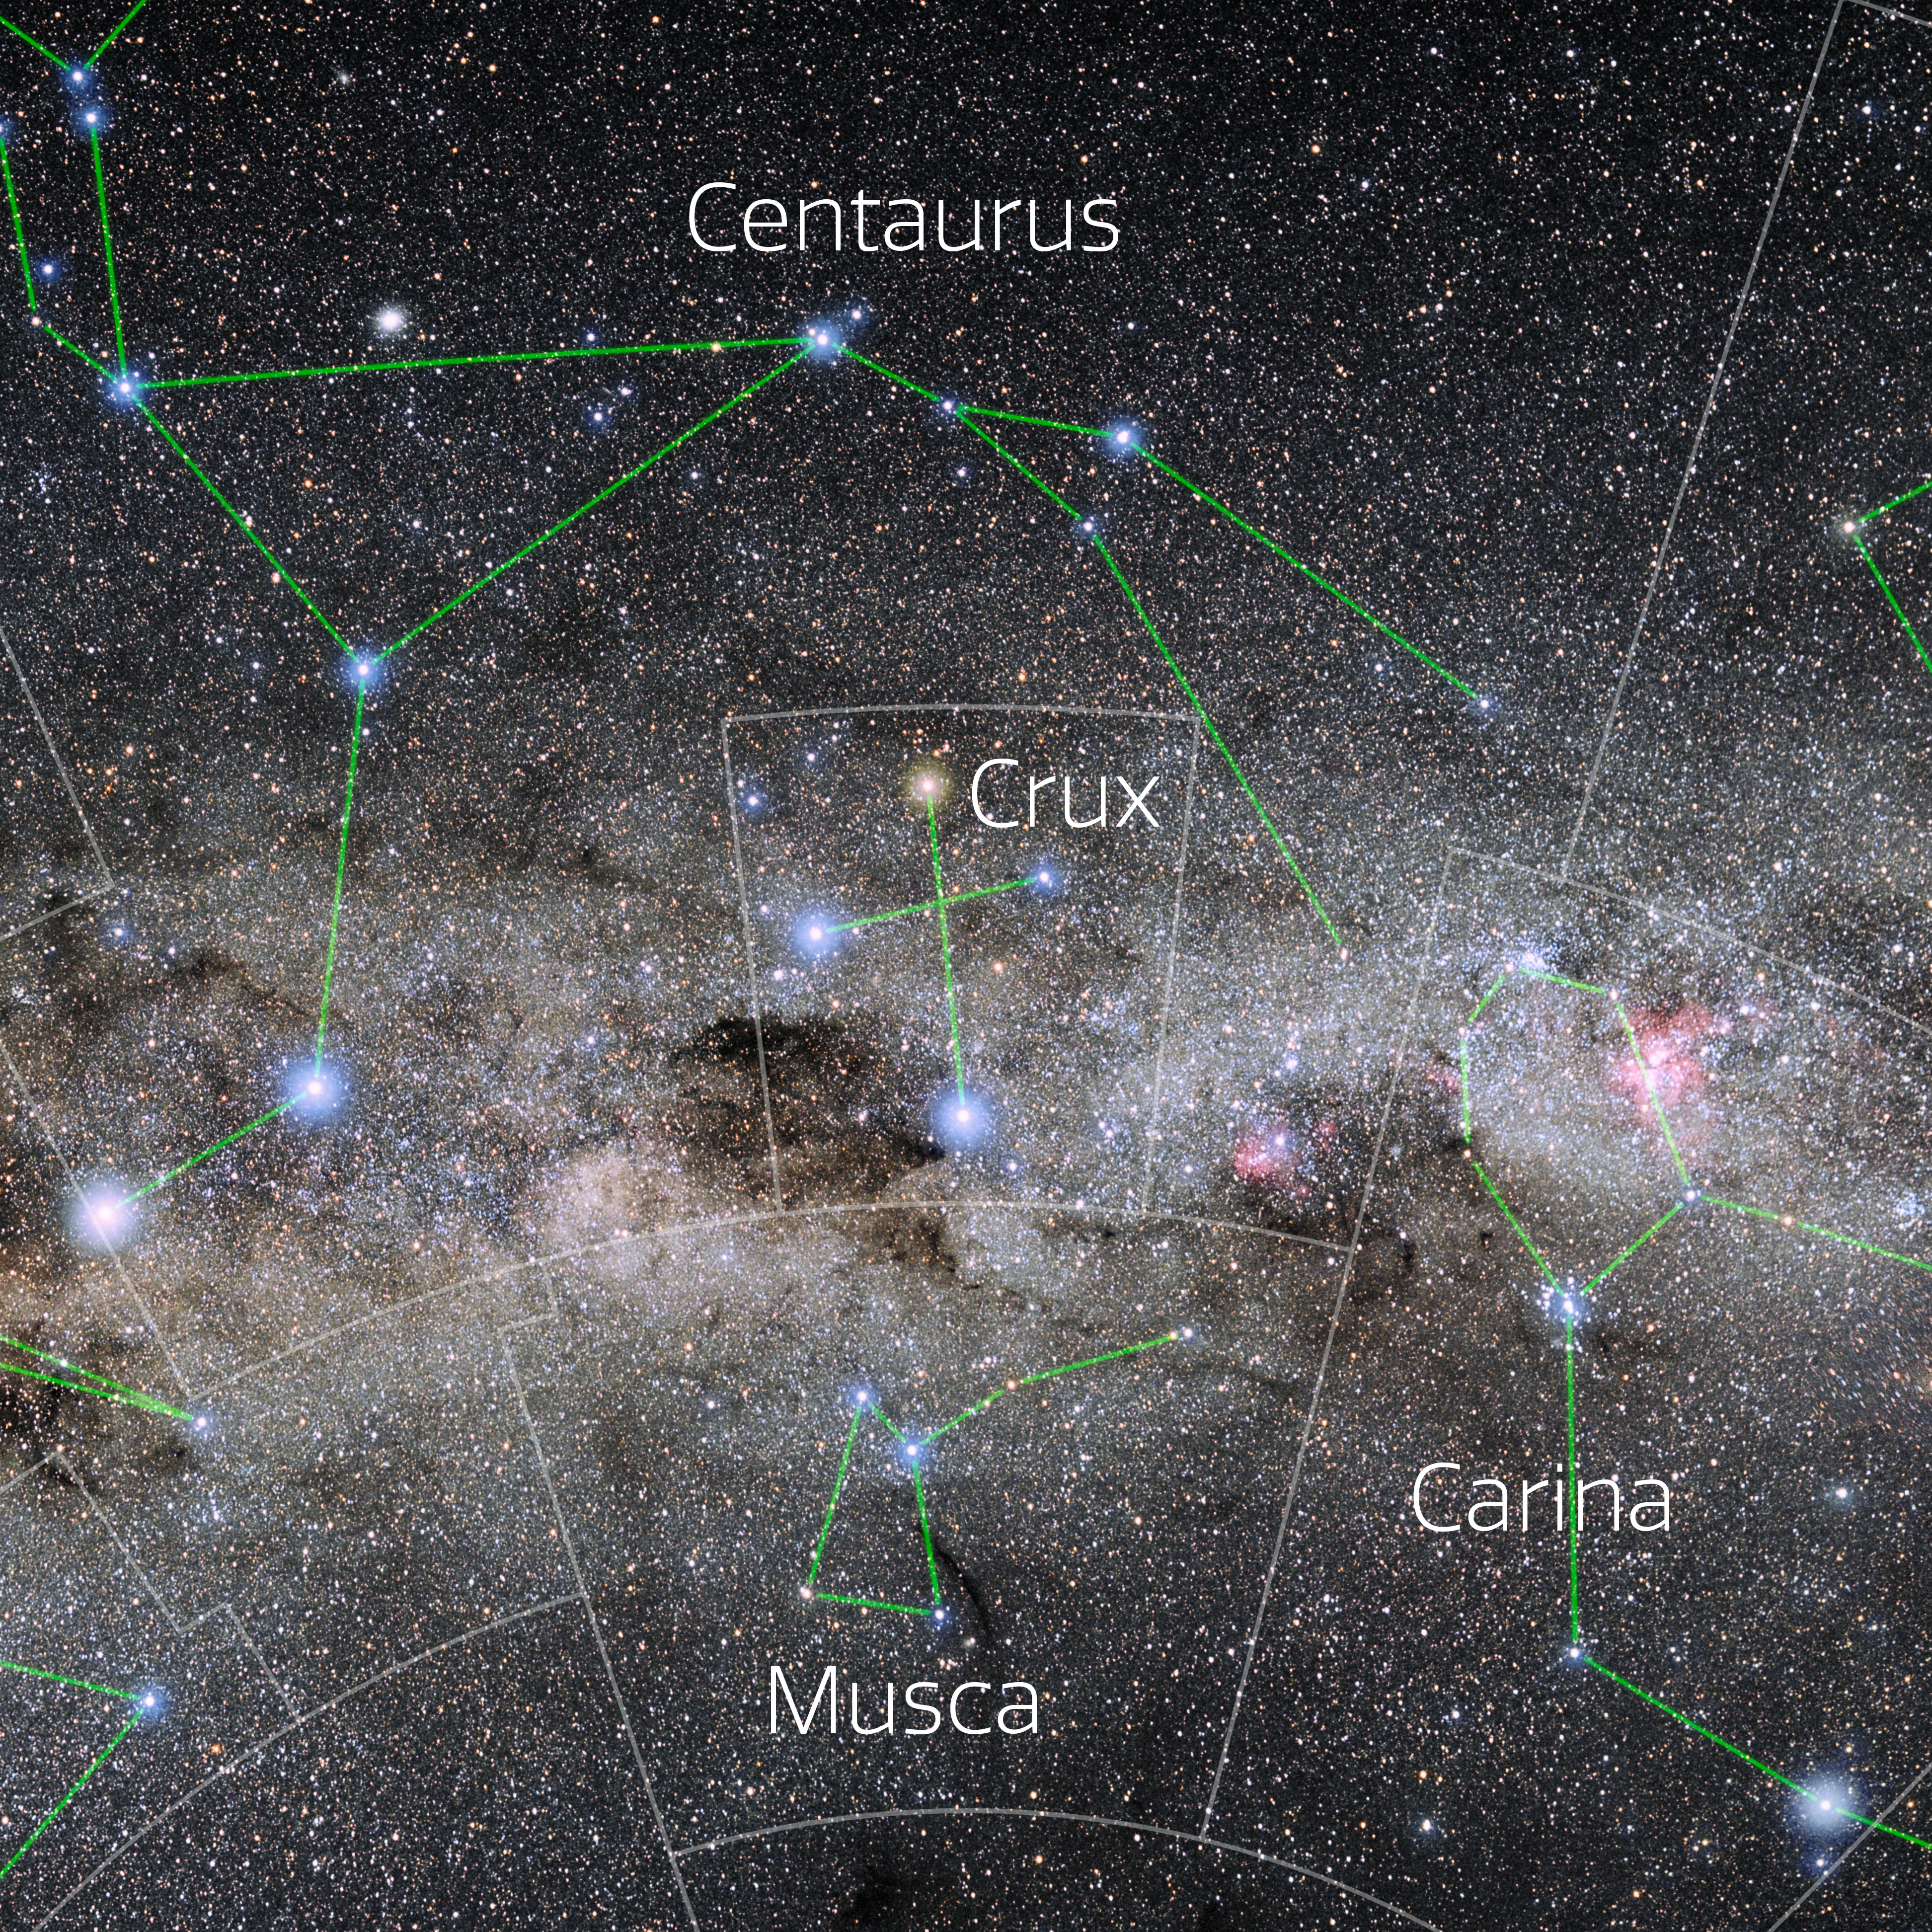

Crux (Annotated)

Photo of the constellation Crux with annotations from IAU and Sky & Telescope. Here is the non-annotated version.

Credit: E. Slawik/NOIRLab/NSF/AURA/M. Zamani